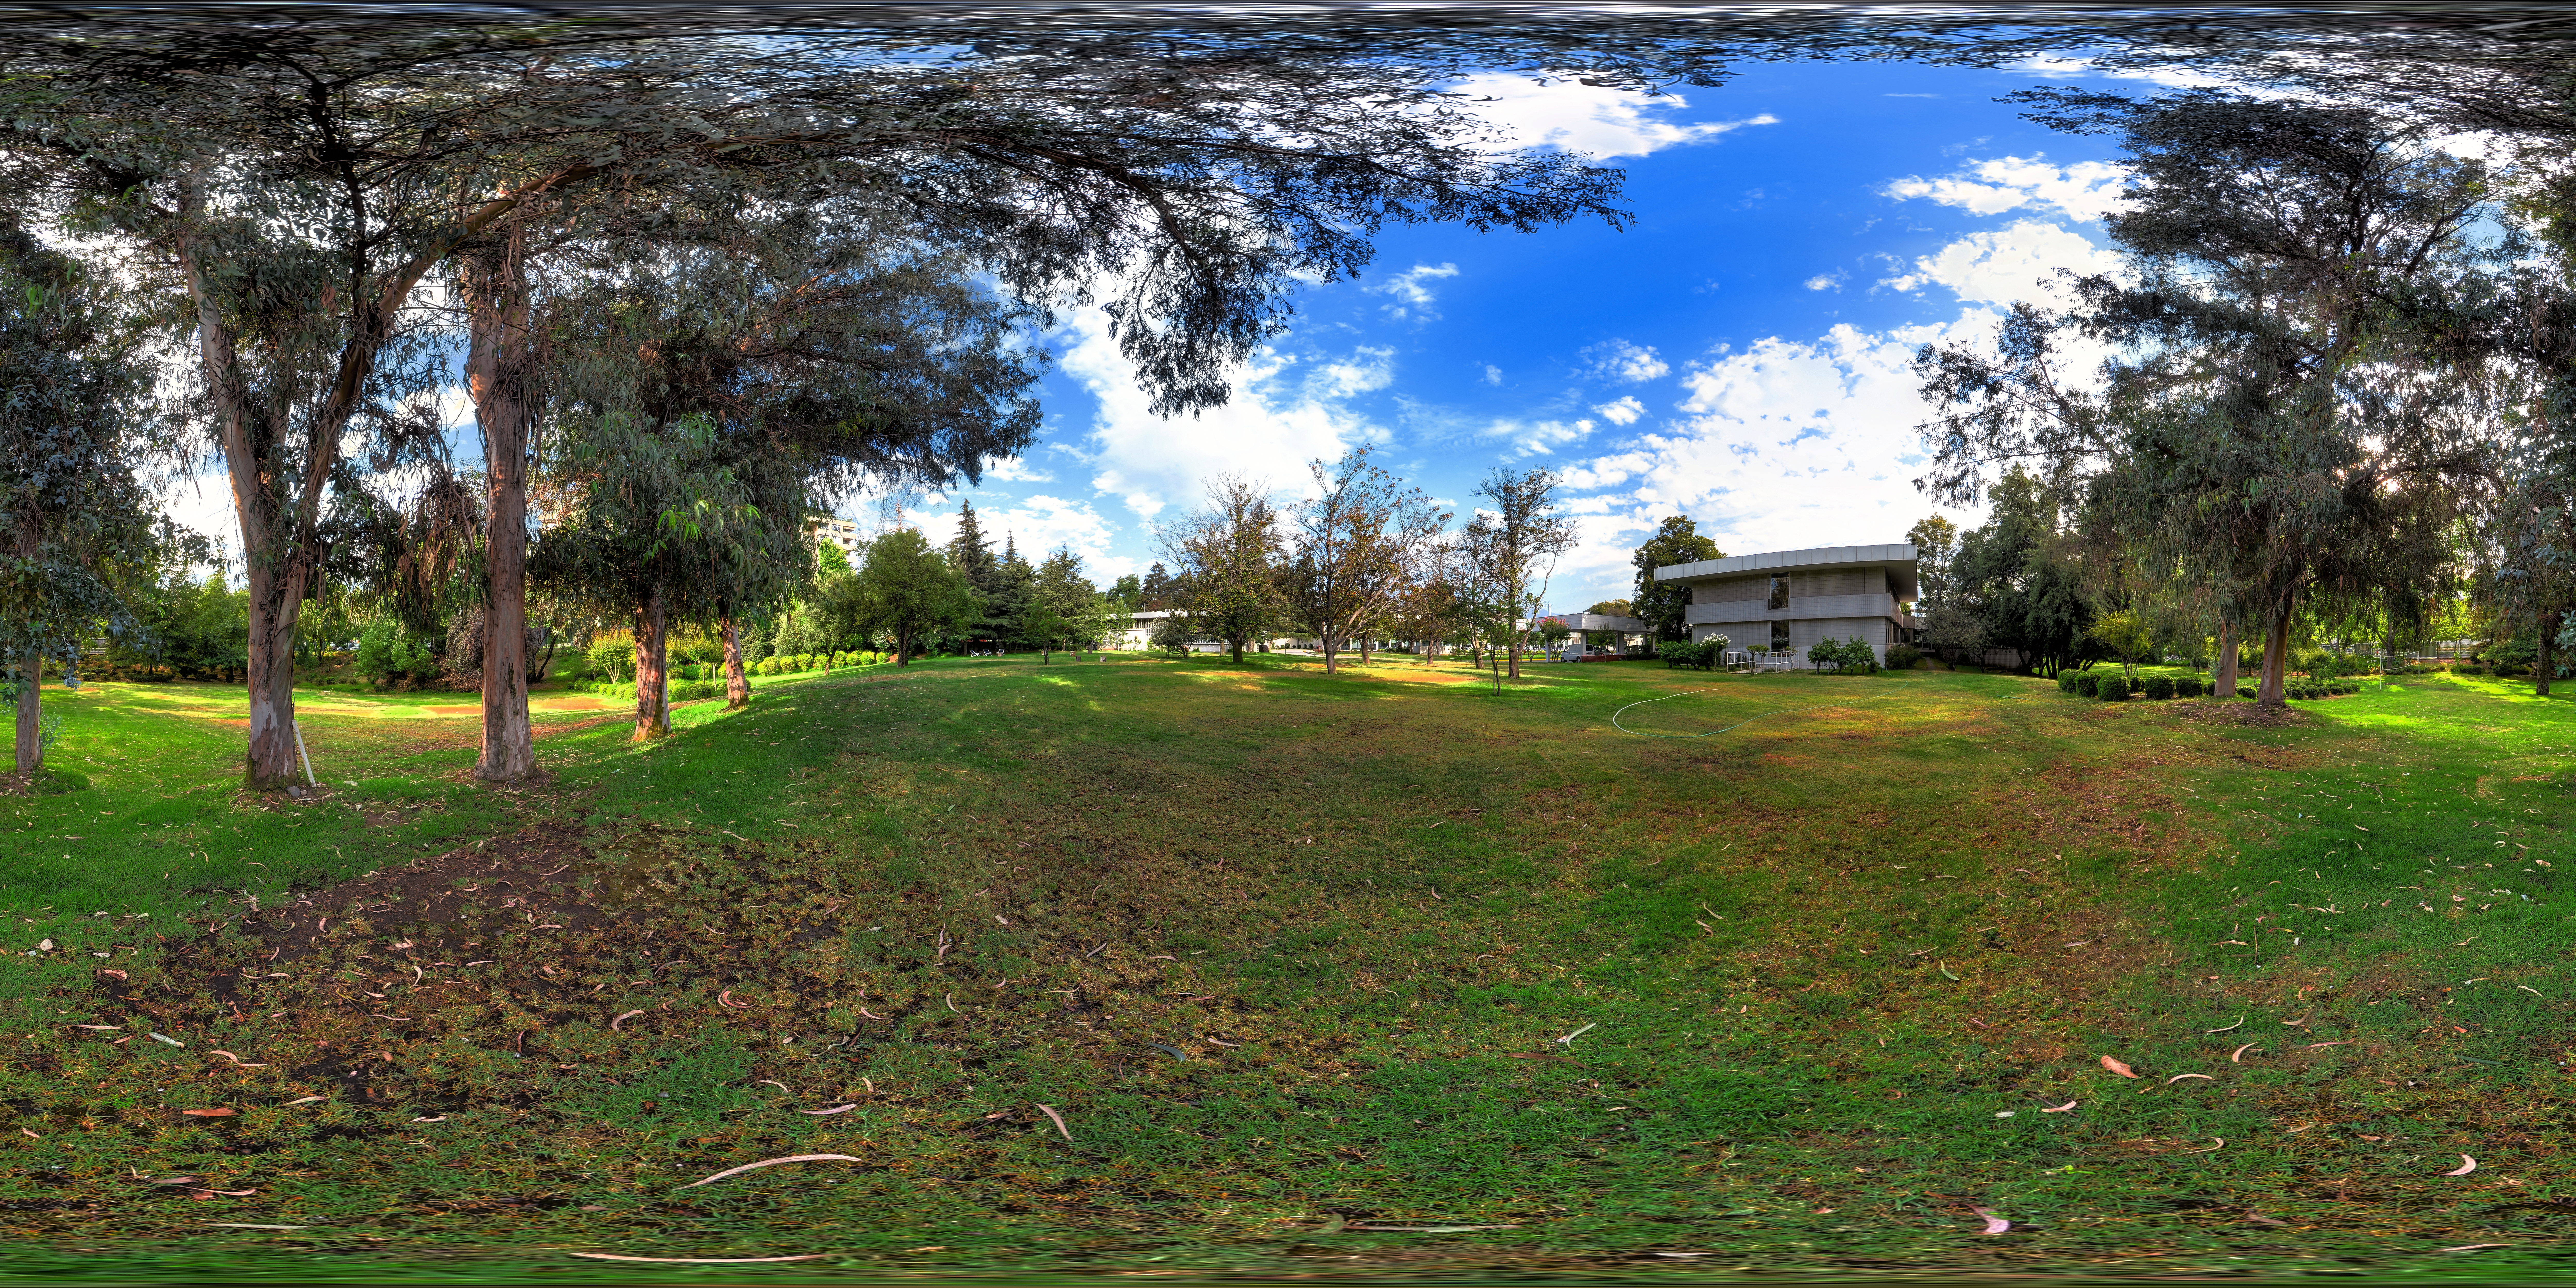

ALMA headquarters

This panorama shows the lush premises of the ALMA Santiago Central Offices. ALMA is a ground breaking project run by ESO together with international partners, based out on the Chajnantor plateau in the Chilean Andes. The head office is located in the more hospitable environment of the Vitacura district of Santiago.

Credit: ALMA (ESO/NAOJ/NRAO)/F. Morales